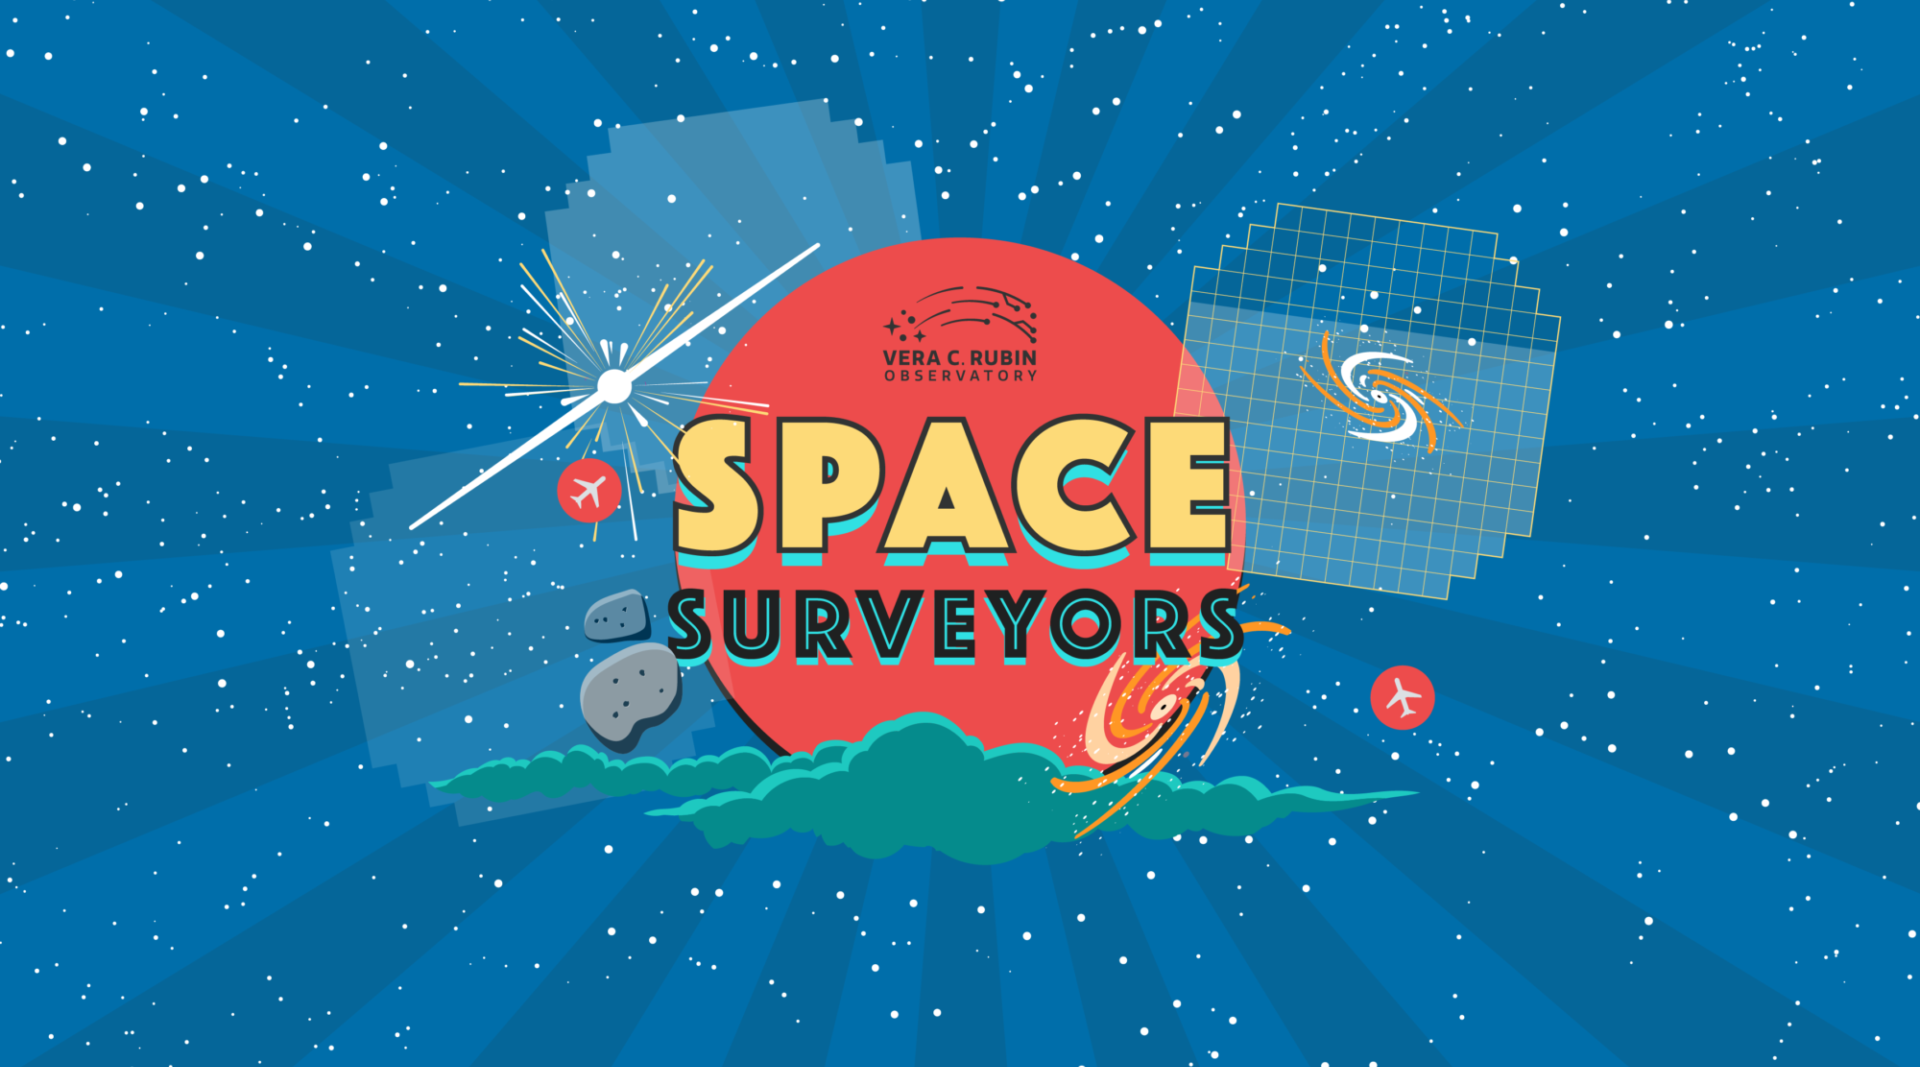

Rubin Observatory’s online game Space Surveyors challenges users to capture the night sky in a simulated version of the telescope and survey.

Rubin Observatory’s online game Space Surveyors challenges users to capture the night sky in a simulated version of the telescope and survey.

Credit: RubinObs/NOIRLab/SLAC/NSF/DOE/AURA